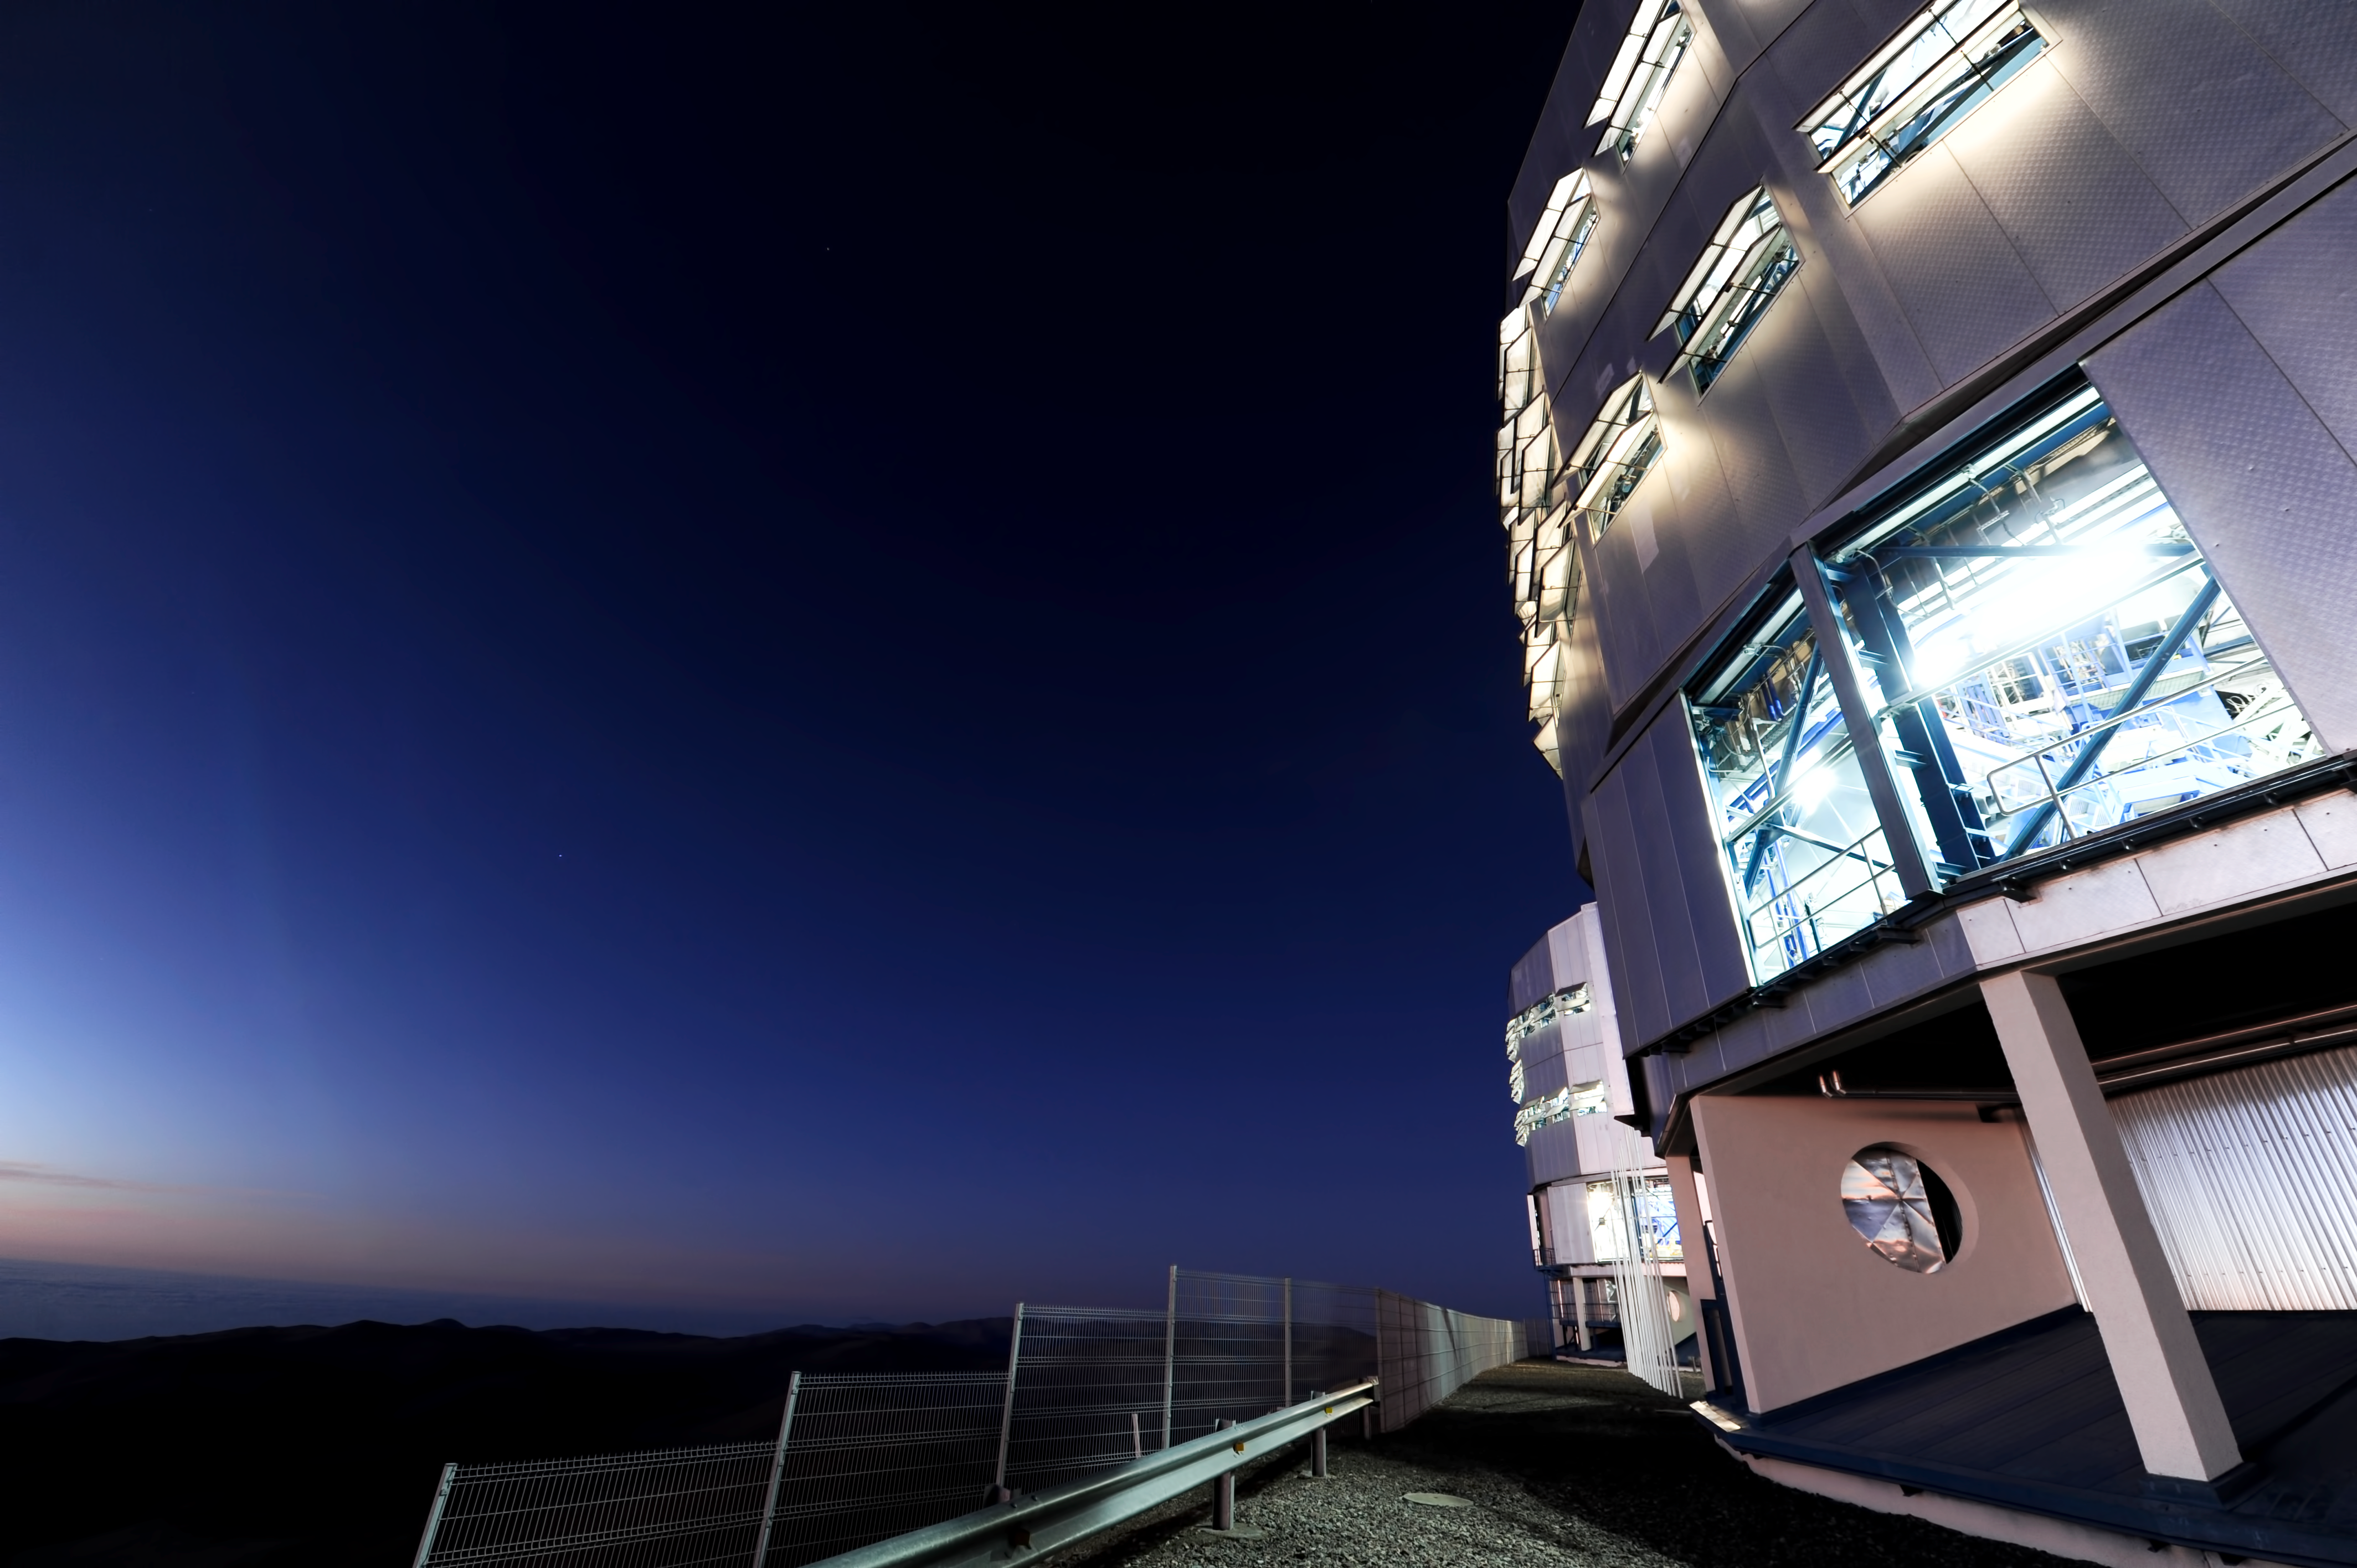

Illuminating

VLT housings illuminated from within.

Credit: ESO/C. Malin